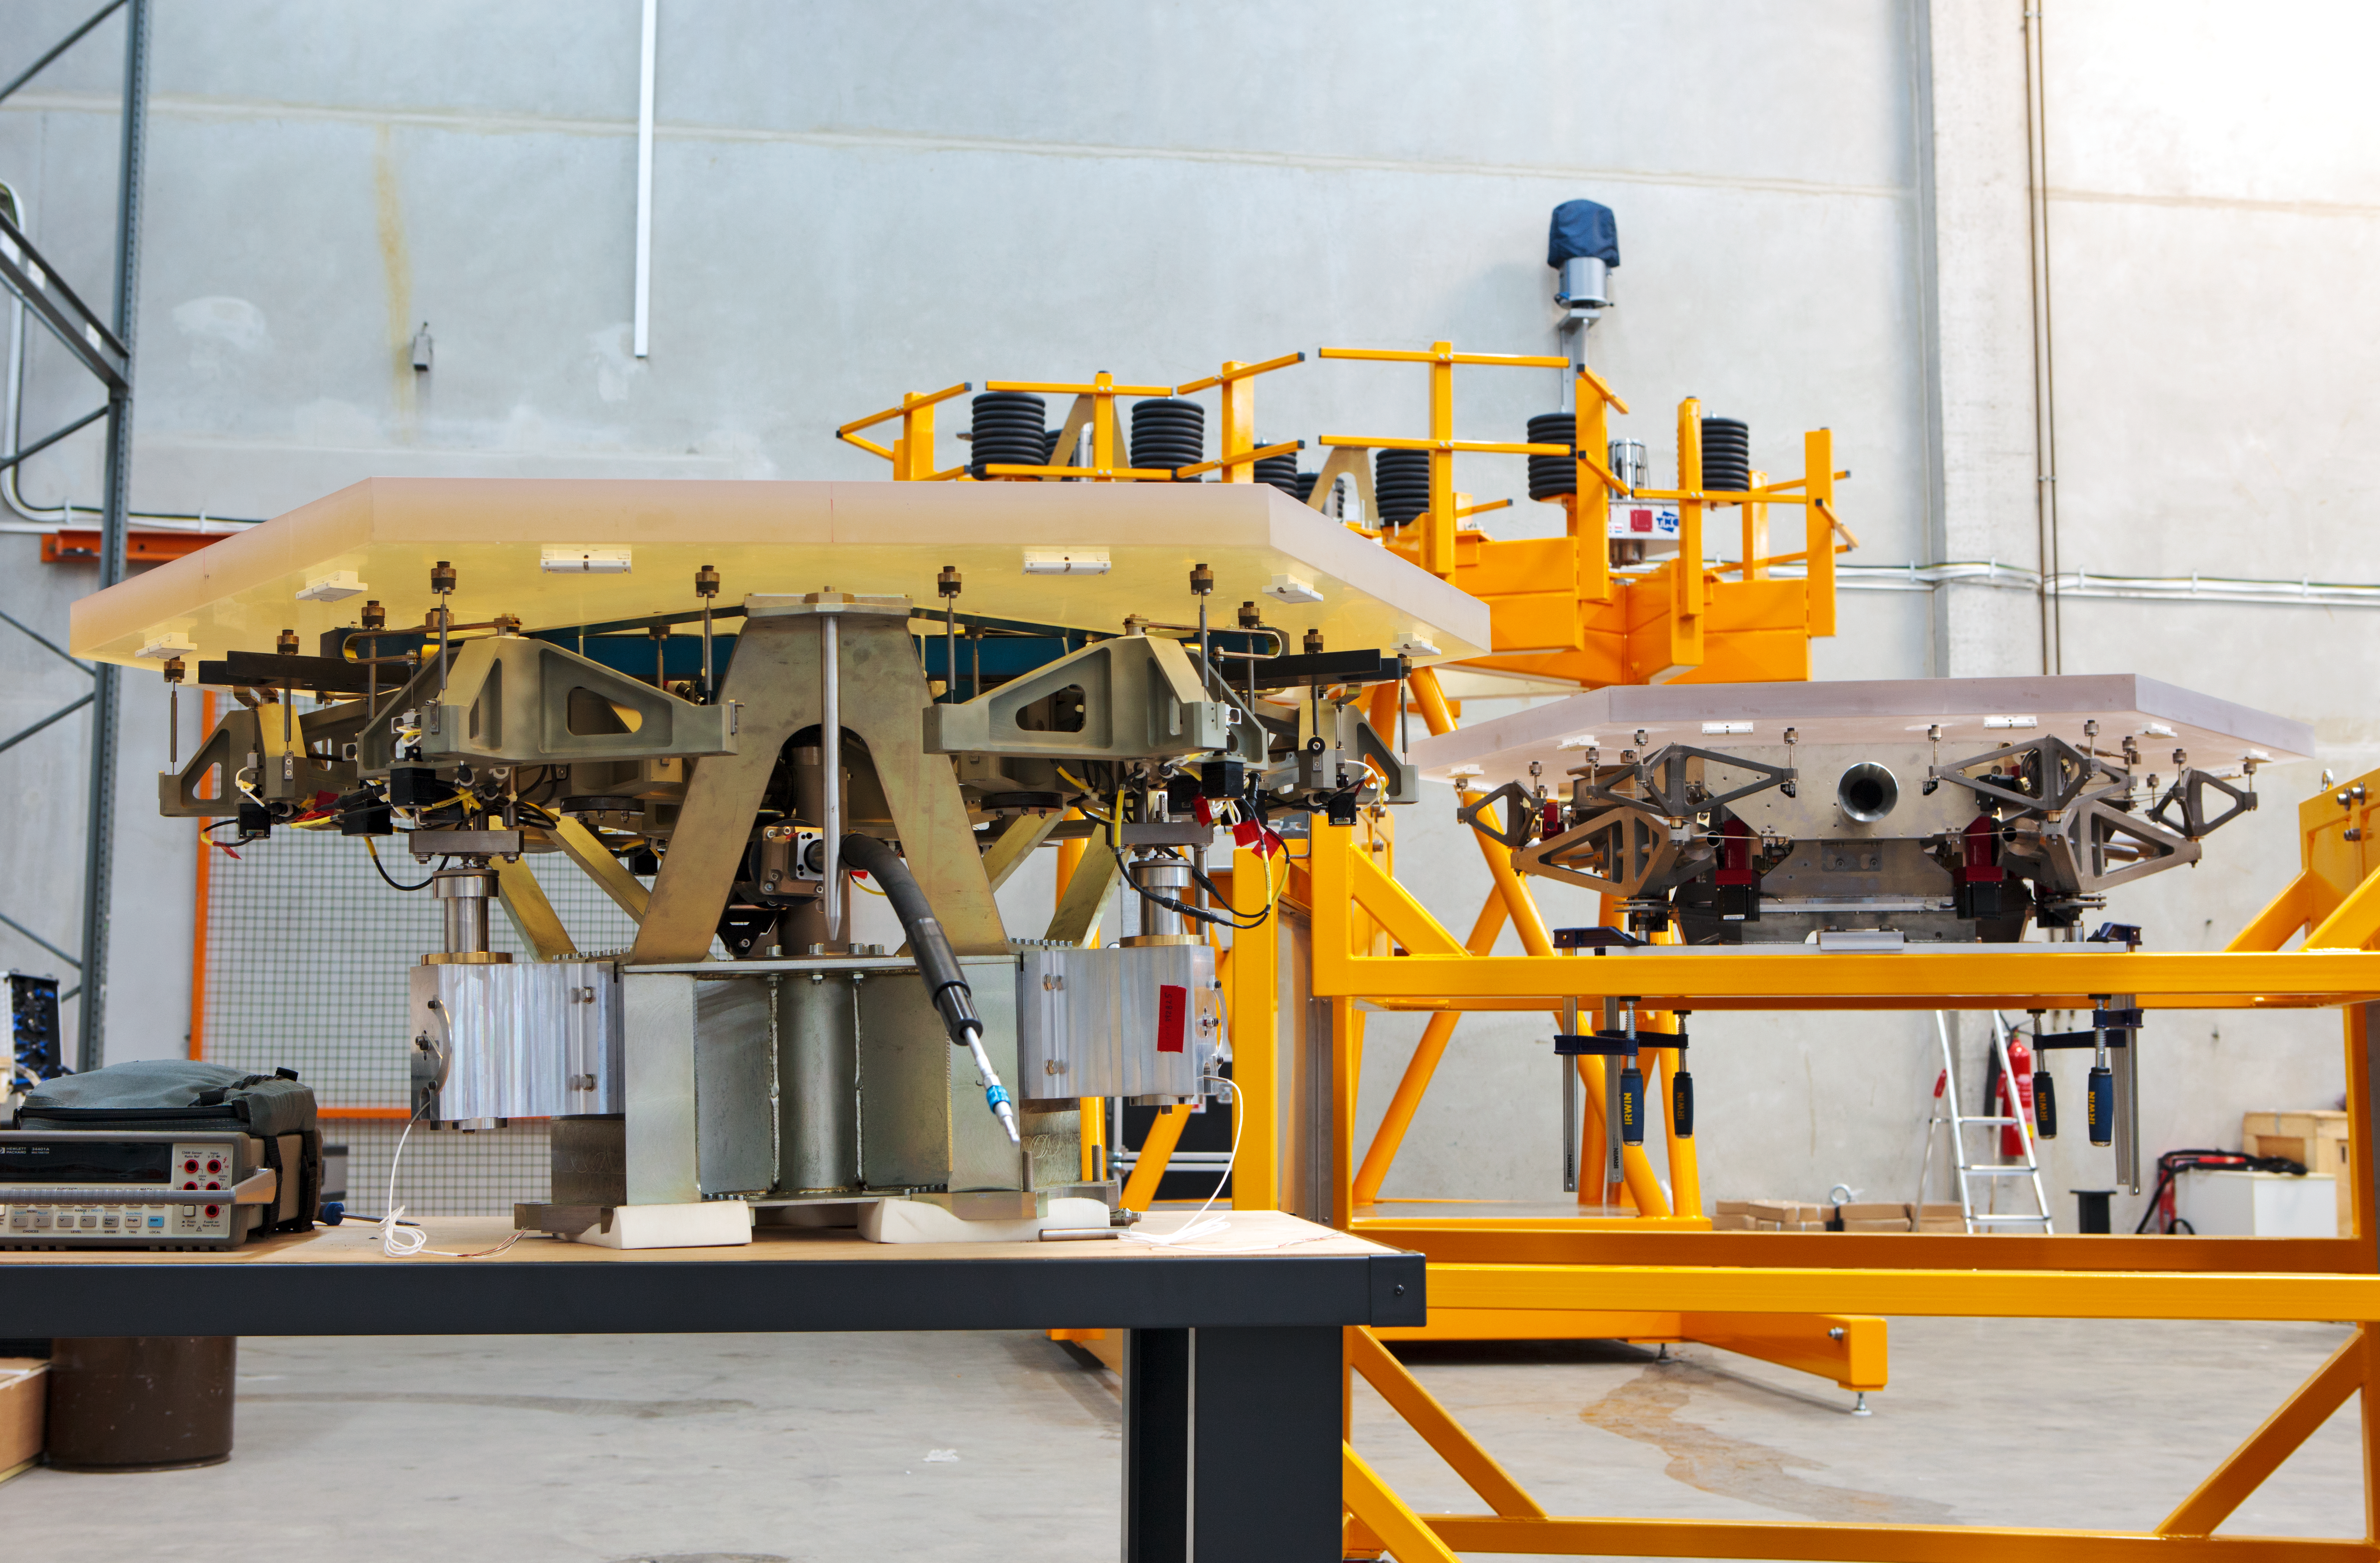

ELT mirror segments being tested

Primary mirror segments of the ELT undergoing testing at ESO’s facility in Germany in 2012.

Credit: ESO